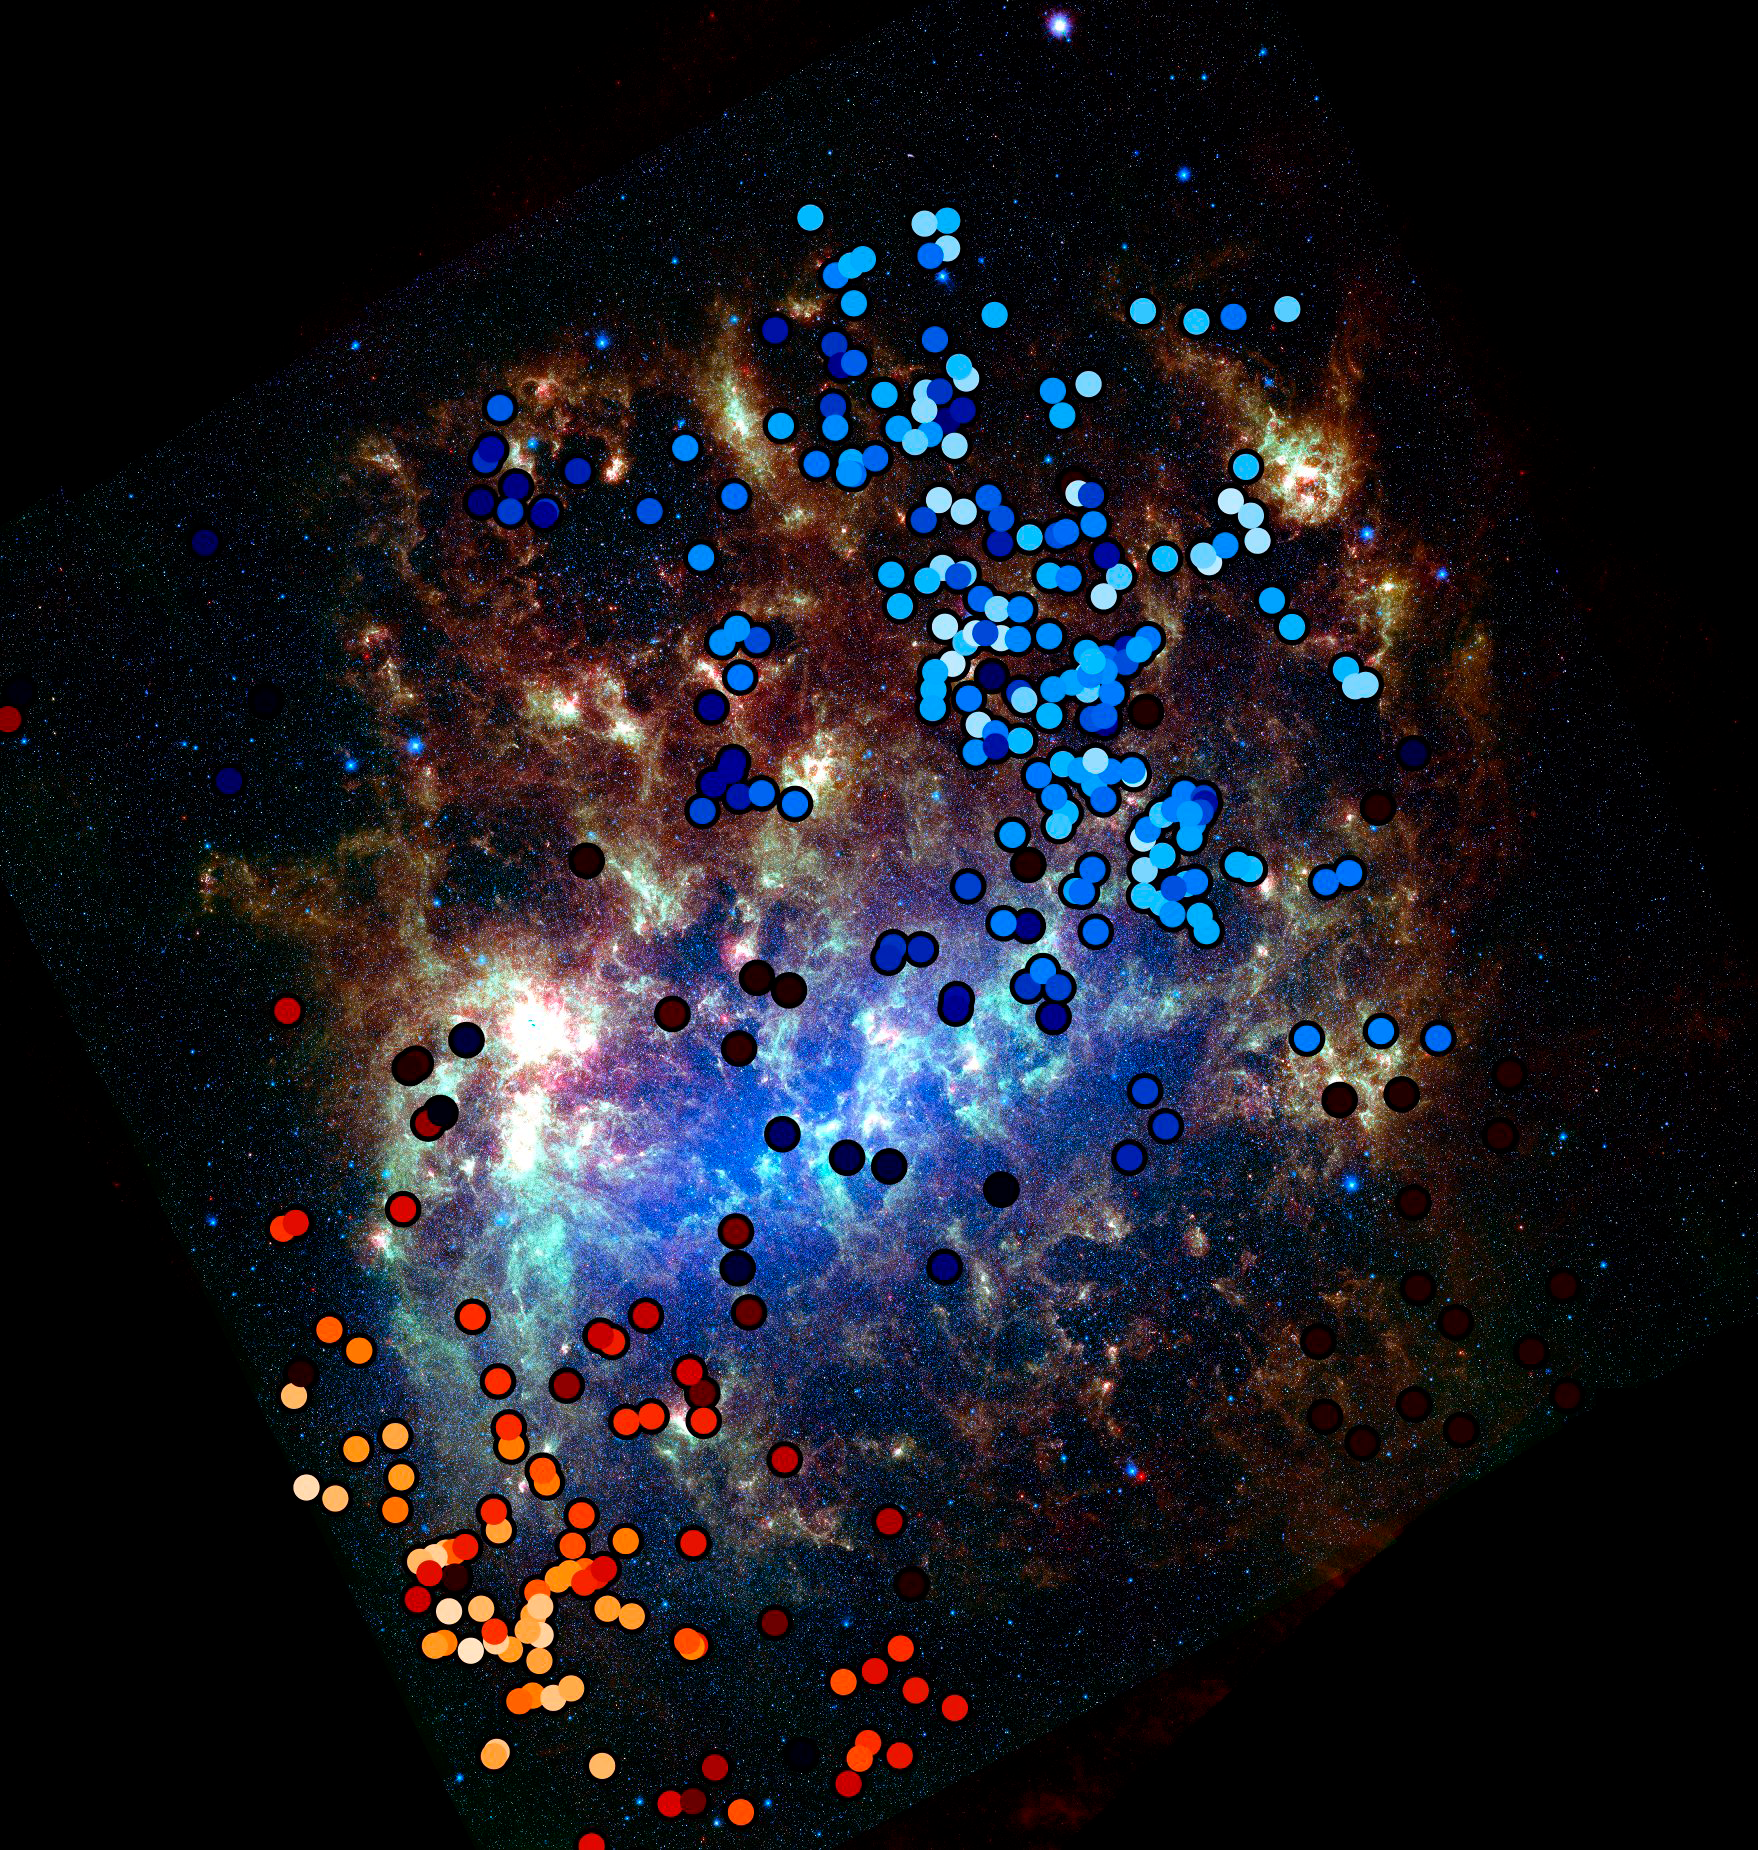

Neighbor galaxy caught stealing starts

The Milky Way’s near neighbor, the Large Magellanic Cloud (LMC), has accreted a smattering of stars from its smaller neighbor, the Small Magellanic Cloud (SMC). In this image, the LMC is shown as it appears in observations by the Spitzer Space Telescope at 3.6, 8.0, and 24 microns. Overlaid in red and blue, with colors representing the line of sight velocities (red = away, blue = towards) are the locations of stars whose origin has been traced to the SMC. These stars were discovered by a team led by NOAO astronomer Knut Olsen, through analysis of spectra obtained at the CTIO 4-m Blanco telescope. Spitzer

Credit: Karl Gordon and Margaret Meixner (Space Telescope Science Institute/AURA/NASA). Compilation by K. Olsen (NOAO/AURA/NSF))